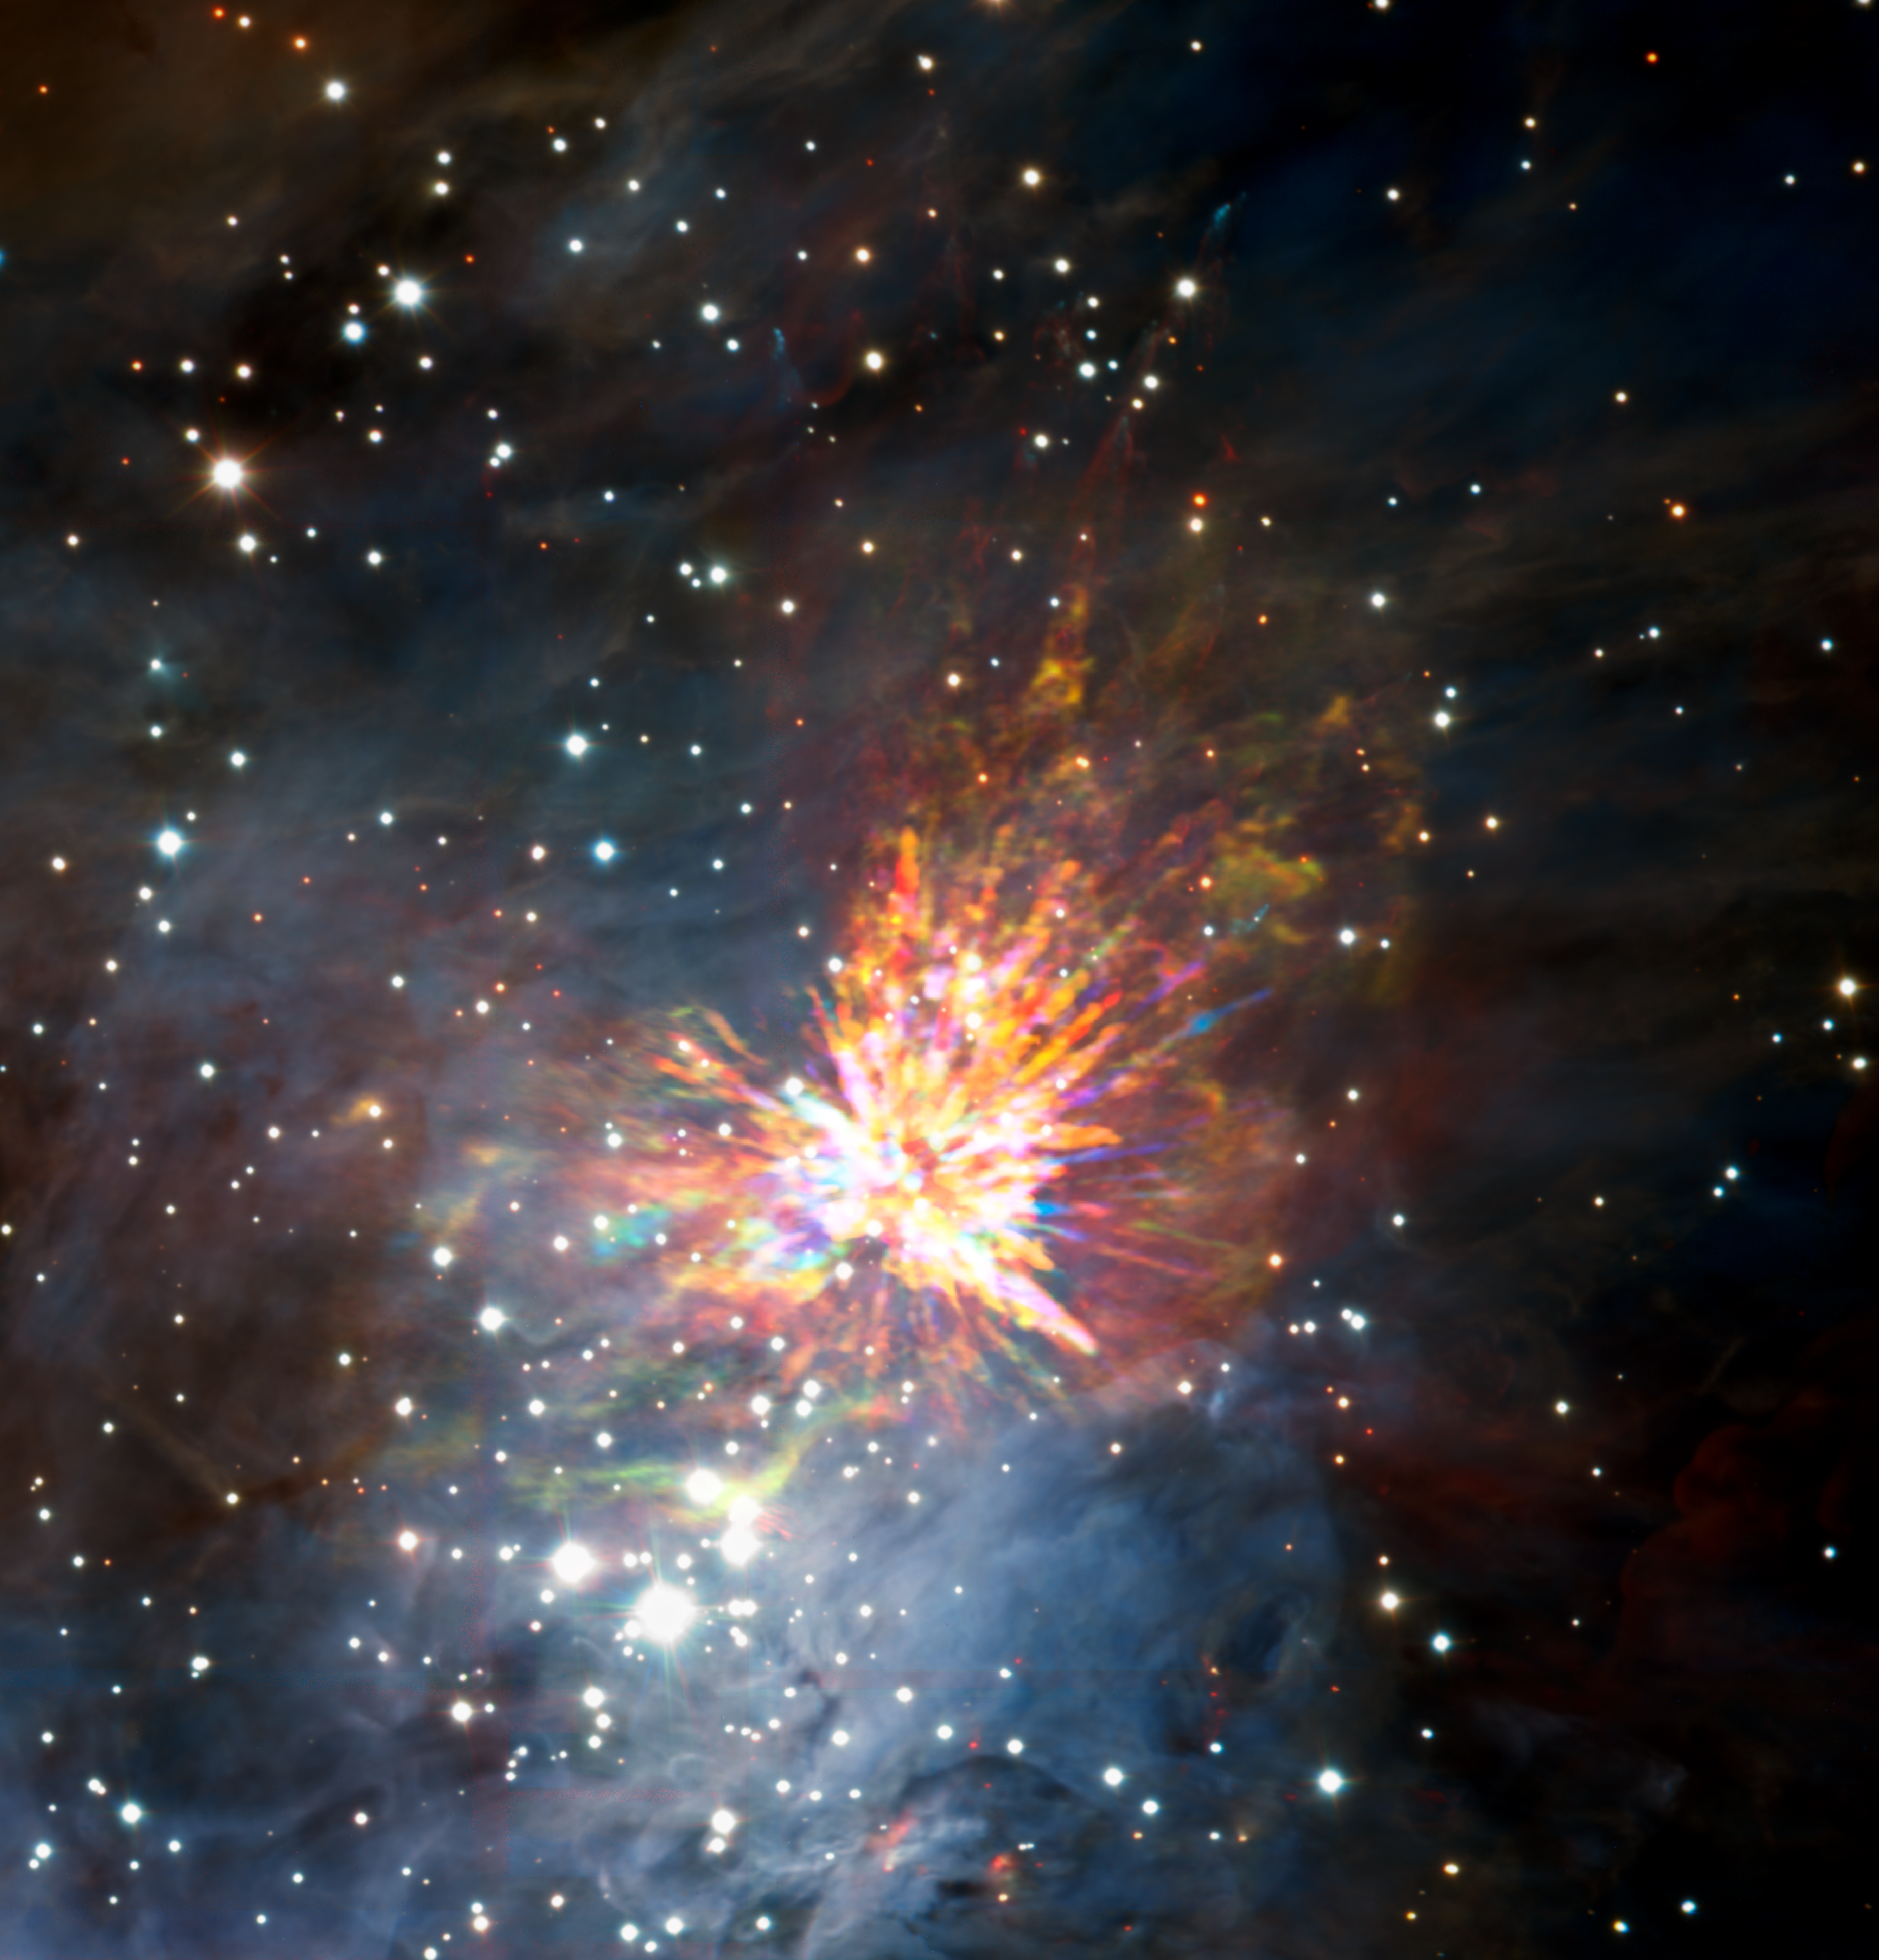

ALMA views a stellar explosion in Orion

Stellar explosions are most often associated with supernovae, the spectacular deaths of stars. But new ALMA observations of the Orion Nebula complex provide insights into explosions at the other end of the stellar life cycle, star birth. Astronomers captured these dramatic images of the remains of a 500-year-old explosion as they explored the firework-like debris from the birth of a group of massive stars, demonstrating that star formation can be a violent and explosive process too.

The colours in the ALMA data represent the relative Doppler shifting of the millimetre-wavelength light emitted by carbon monoxide gas. The blue colour in the ALMA data represents gas approaching at the highest speeds; the red colour is from gas moving toward us more slowly.

The background image includes optical and near-infrared imaging from both the Gemini South and ESO Very Large Telescope. The famous Trapezium Cluster of hot young stars appears towards the bottom of this image. The ALMA data do not cover the full image shown here.

Credit: ALMA (ESO/NAOJ/NRAO), J. Bally/H. Drass et al.